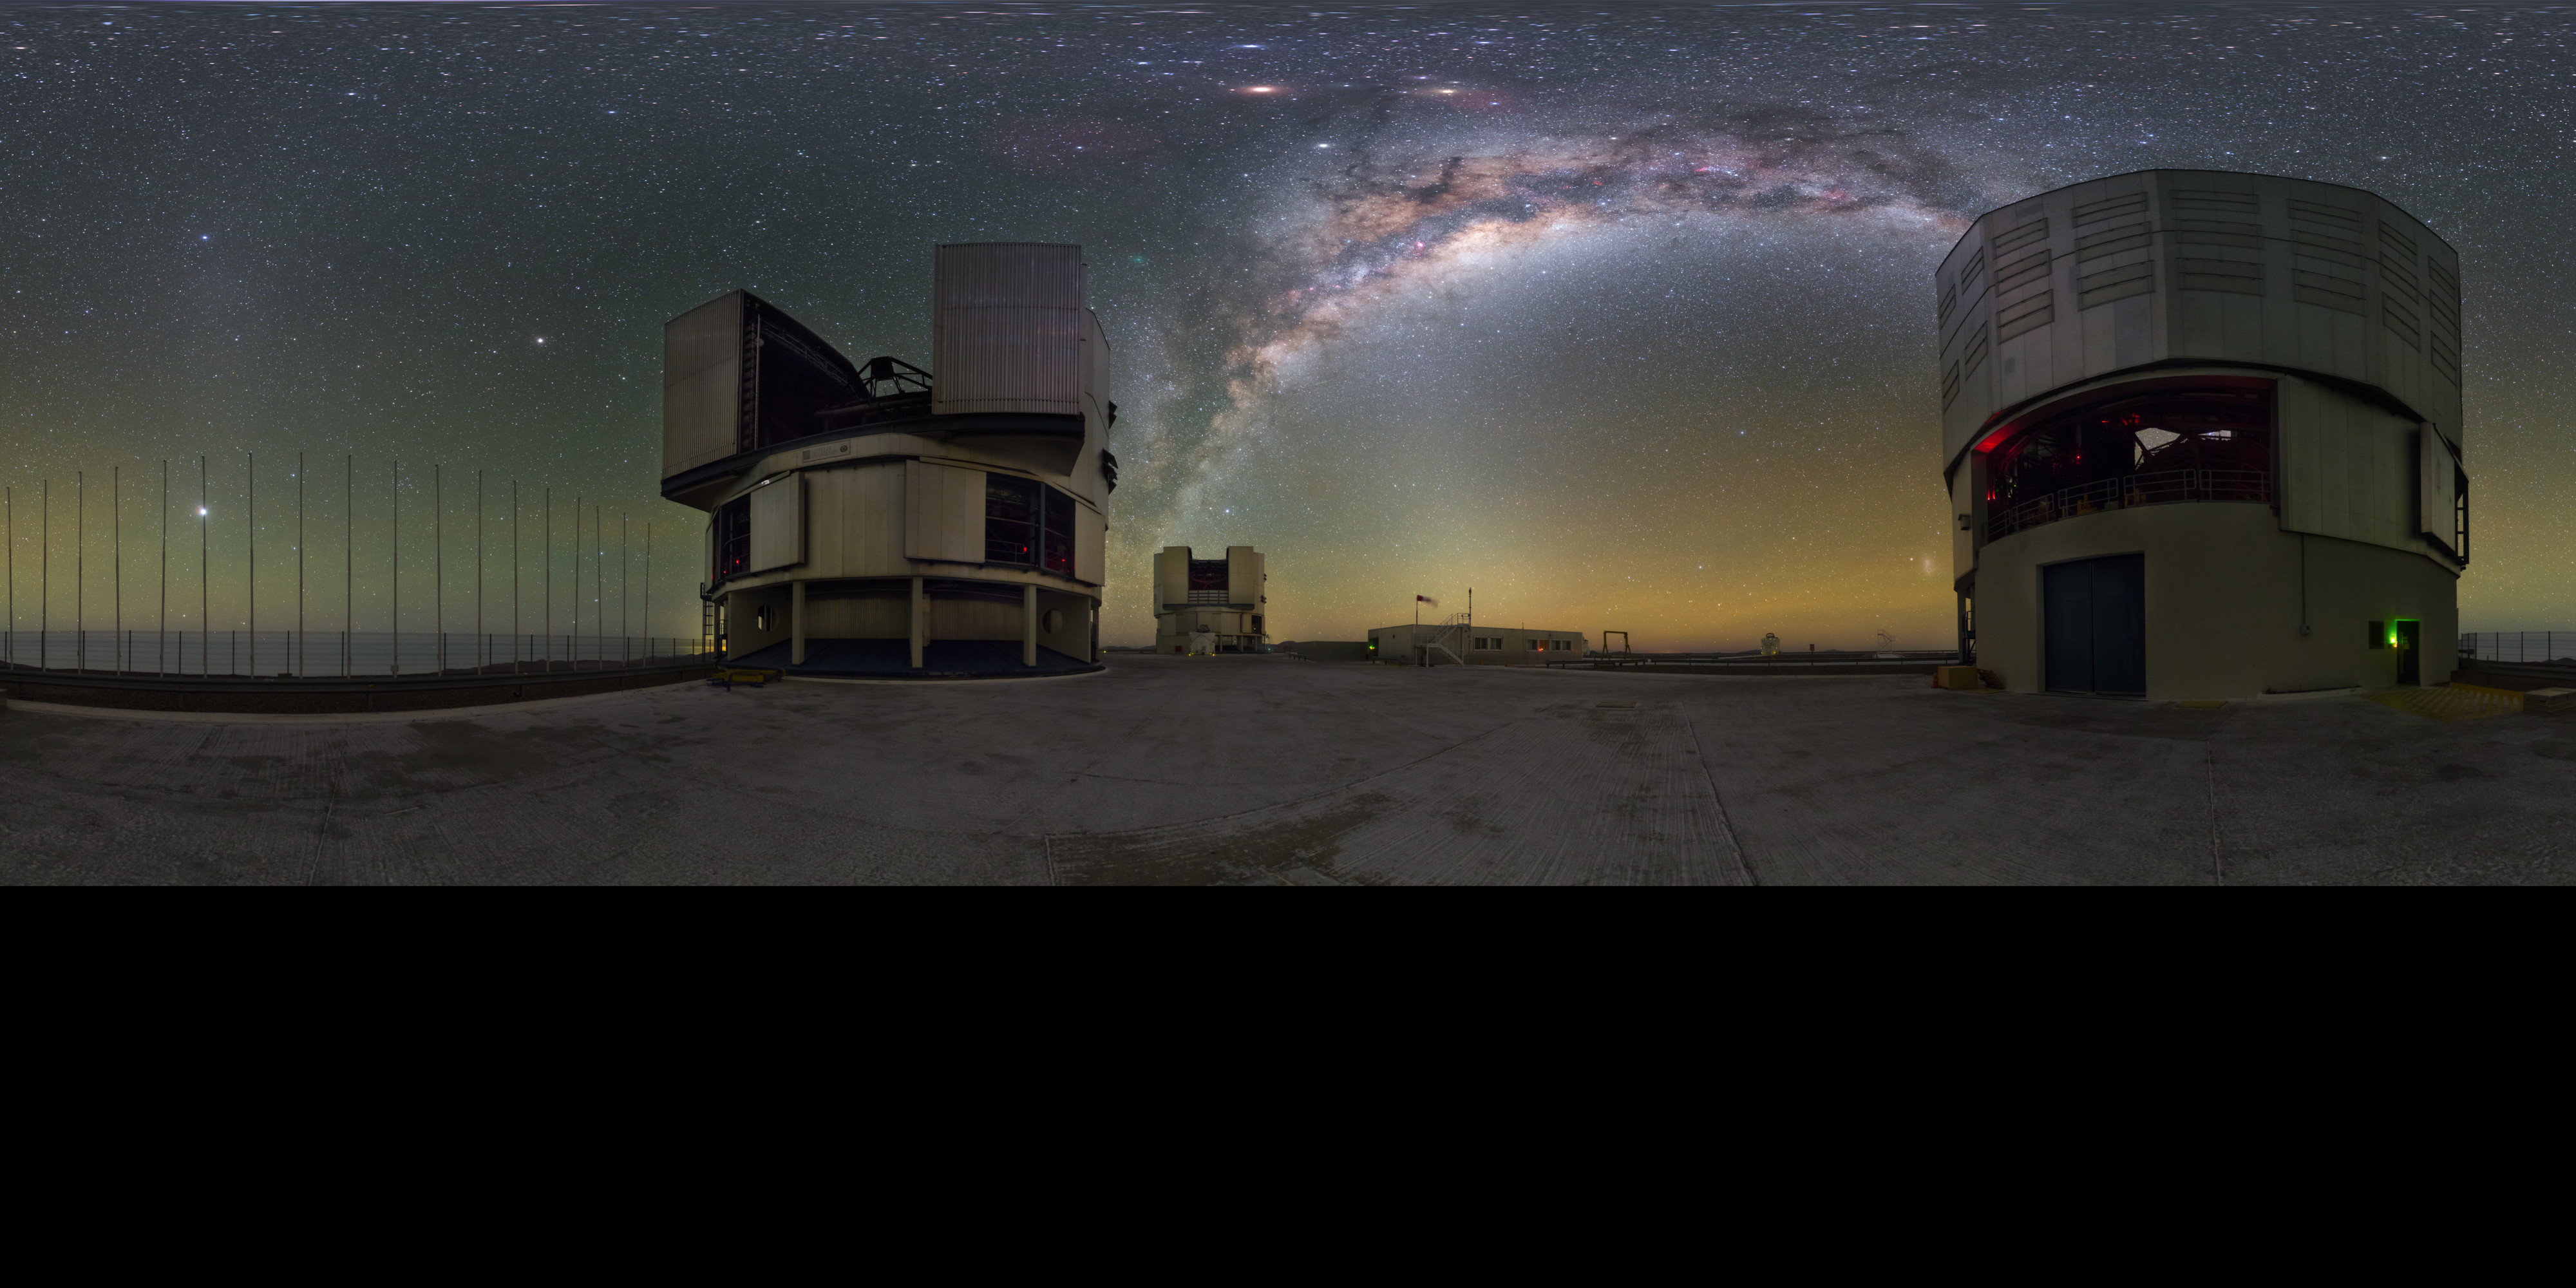

Milky Way between UTs

The Milky Way tucks in nicely between the two Unit Telescope (UT) behemoths that make up part of ESO's Very Large Telescope in Chile. As can be seen from the brilliant Milky Way, the skies here are crystal-clear, a result of the lack of light pollution and high altitude.

Credit: P. Horálek/ESO